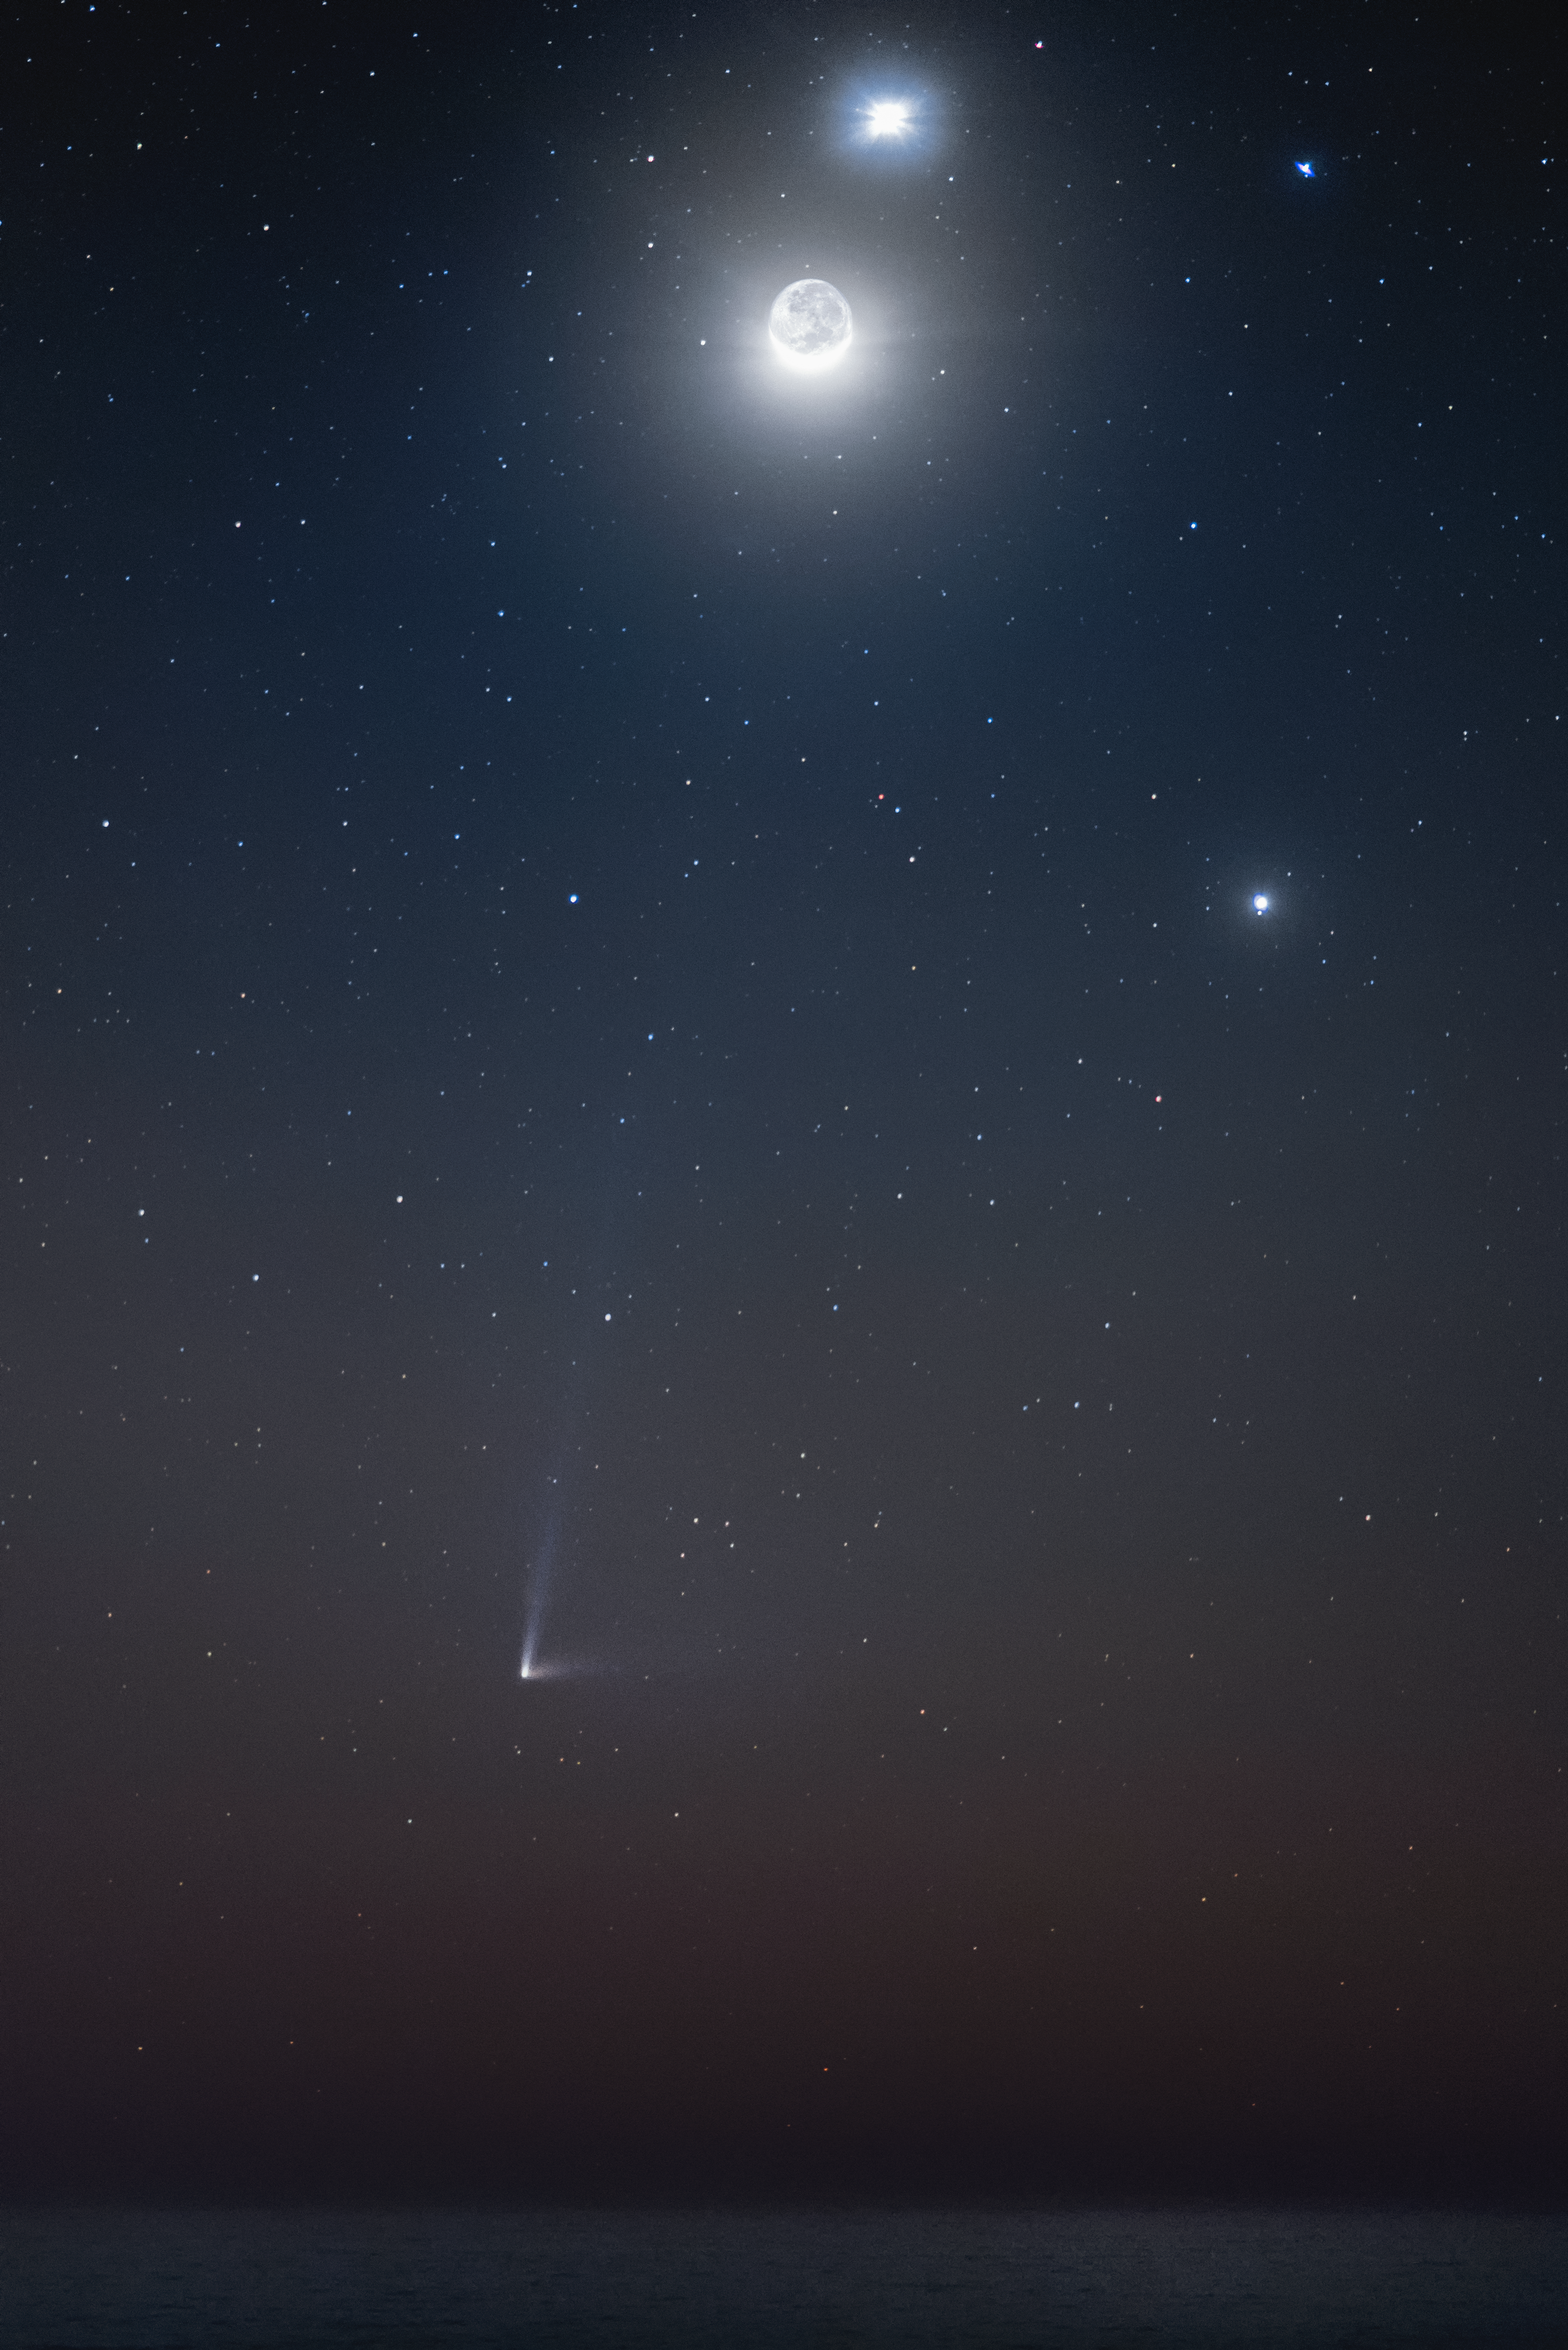

Night sky treasure trove

A treasure trove of jewels are revealed in the night sky. Biggest and brightest, the full Moon is flanked by the planets Venus and Jupiter, the second brightest objects in the photo. While, in the upper right, the star Regulus completes a cosmic cross. Near the horizon, comet C/2014 Q1 (PANSTARRS) displays its two tails as it traverses the Solar System.

Credit: ESO/A. Ghizzi Panizza (www.albertoghizzipanizza.com)